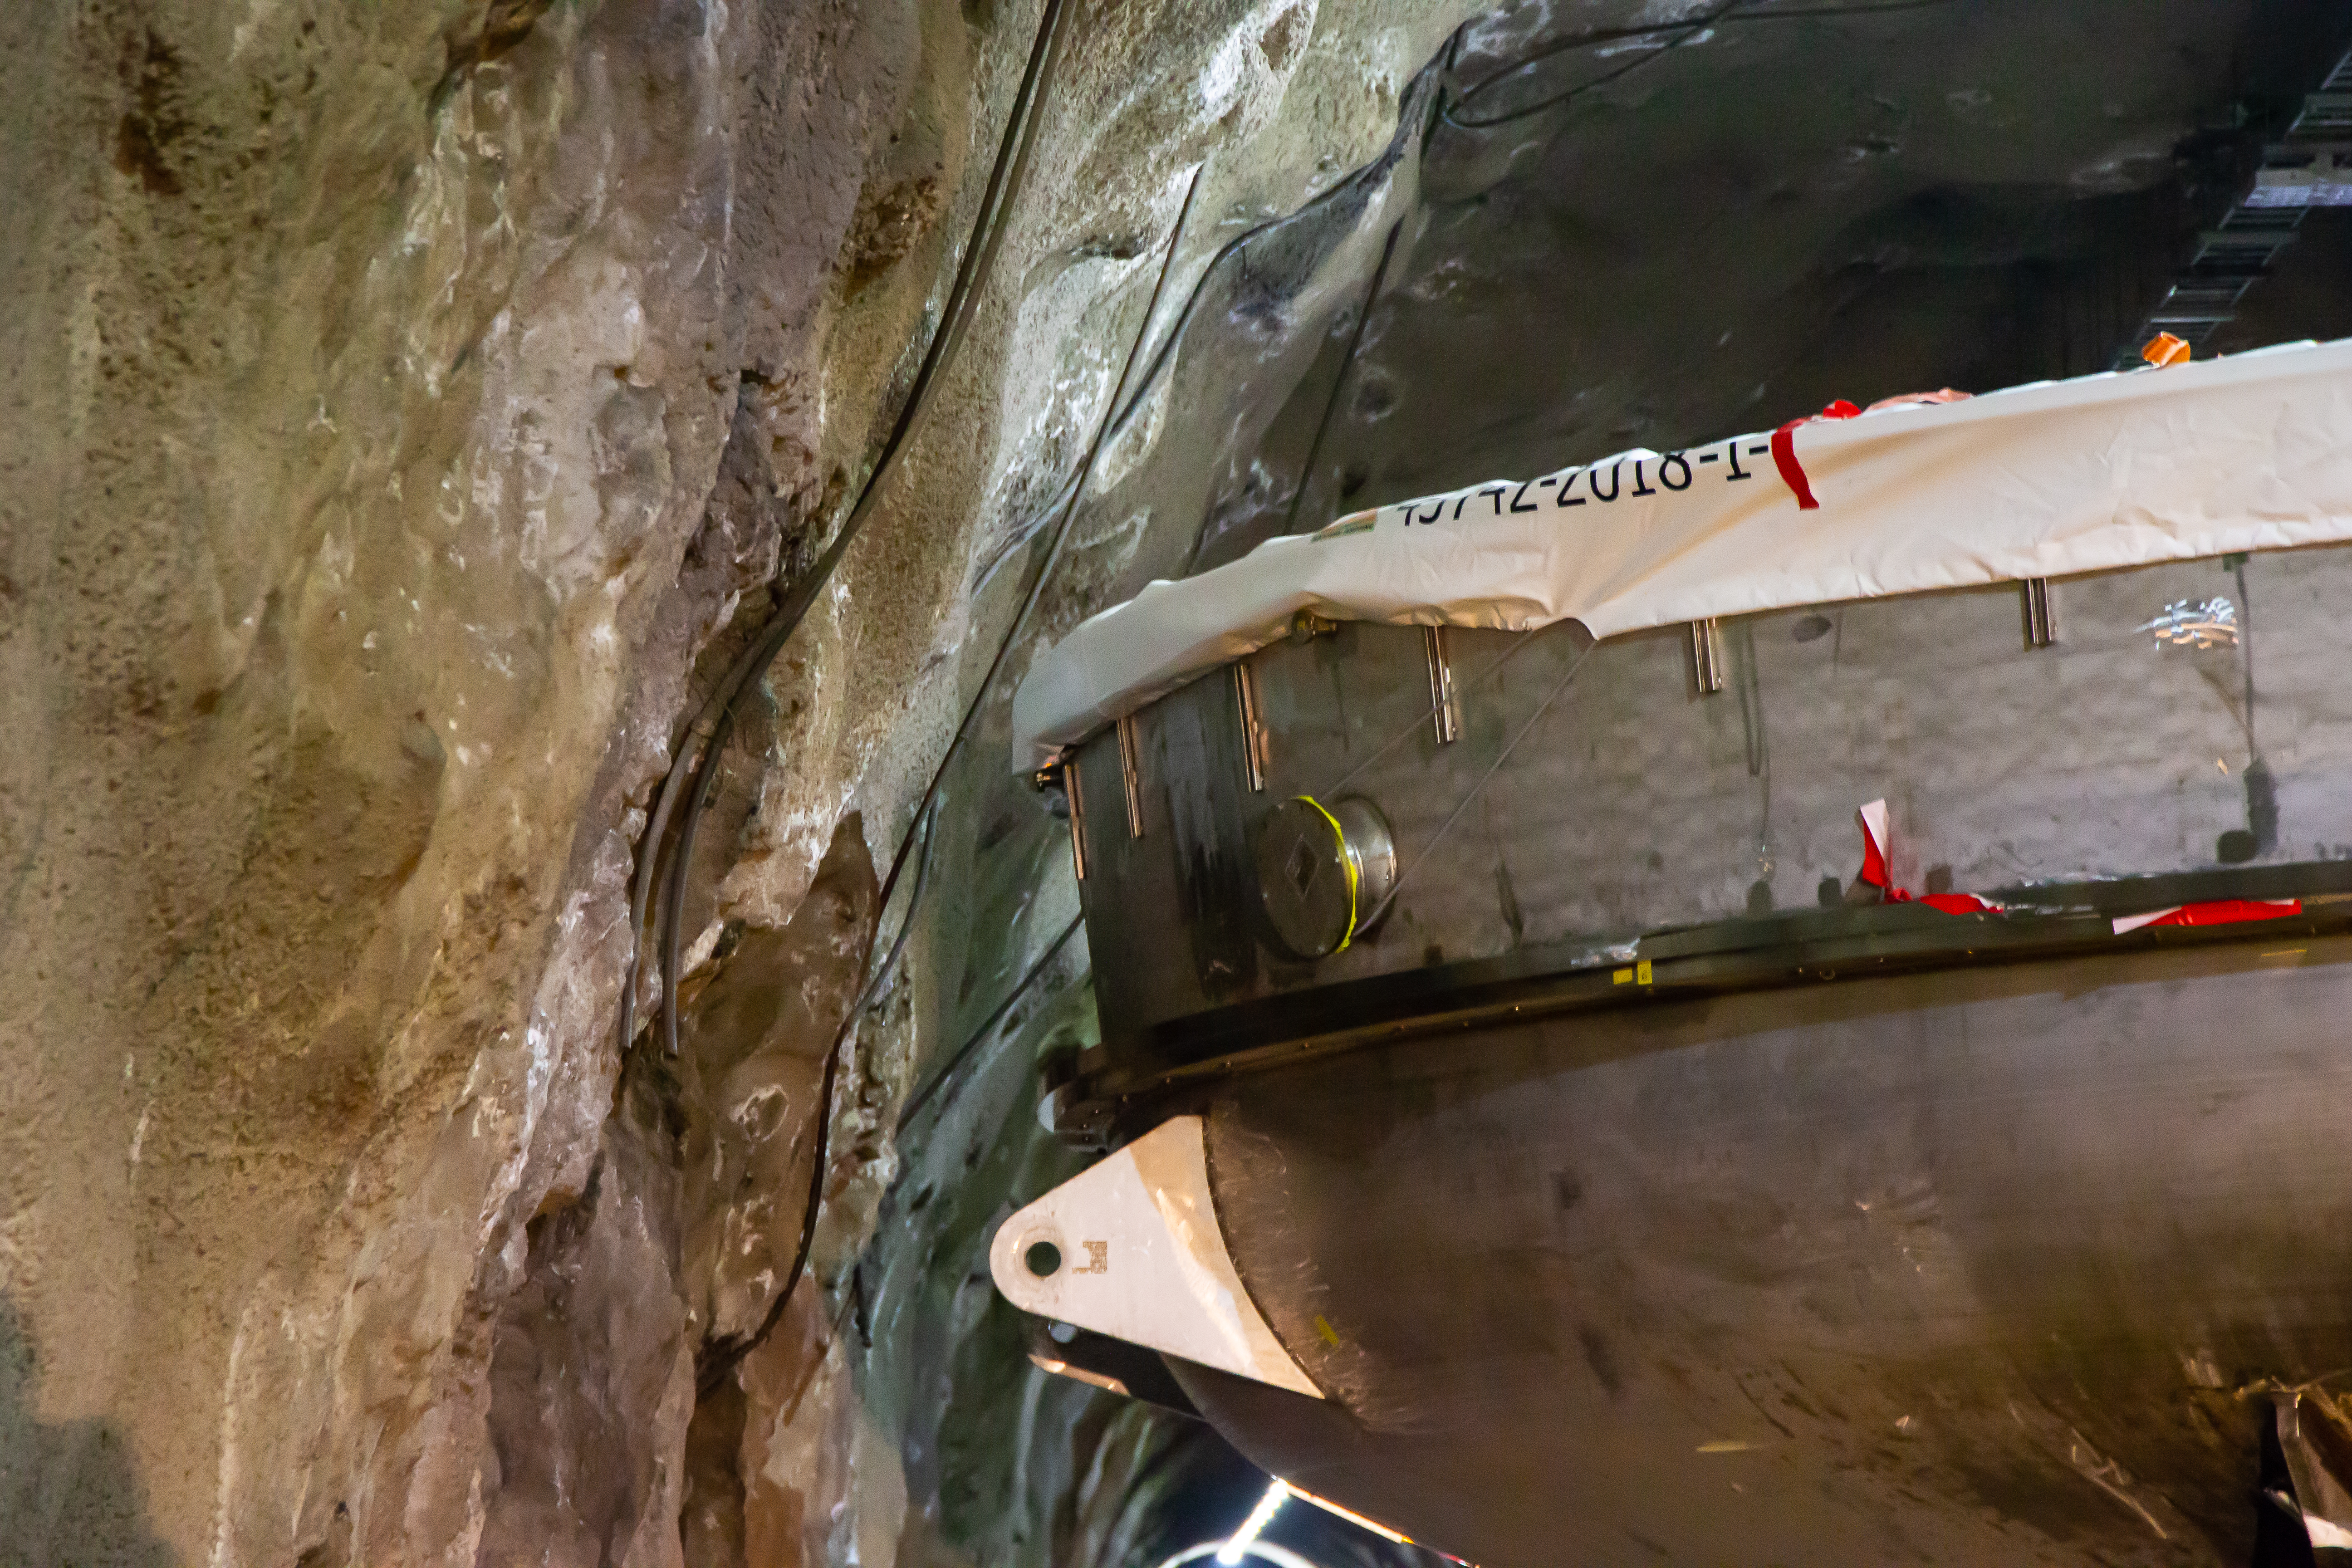

LSST Coating Chamber Transported

After arriving at the Port of Coquimbo Terminal in Chile on October 23rd, it was divided into two parts, upper and lower, and transported by Javier Cortez, S.A. in specialized trucks from Coquimbo to the LSST summit facility on Cerro Pachón. The width of the cargo load was about 9 meters (29.5 feet), so this transport required cooperation between many parties to coordinate logistics, including the removal of hanging signs, utility cables, lights, etc. along the route. Local police provided an escort for the transport vehicles, and the Highway Administration assisted with road closures and permits to proceed.

Credit: Manuel Paredes/NSF/AURA/Gemini